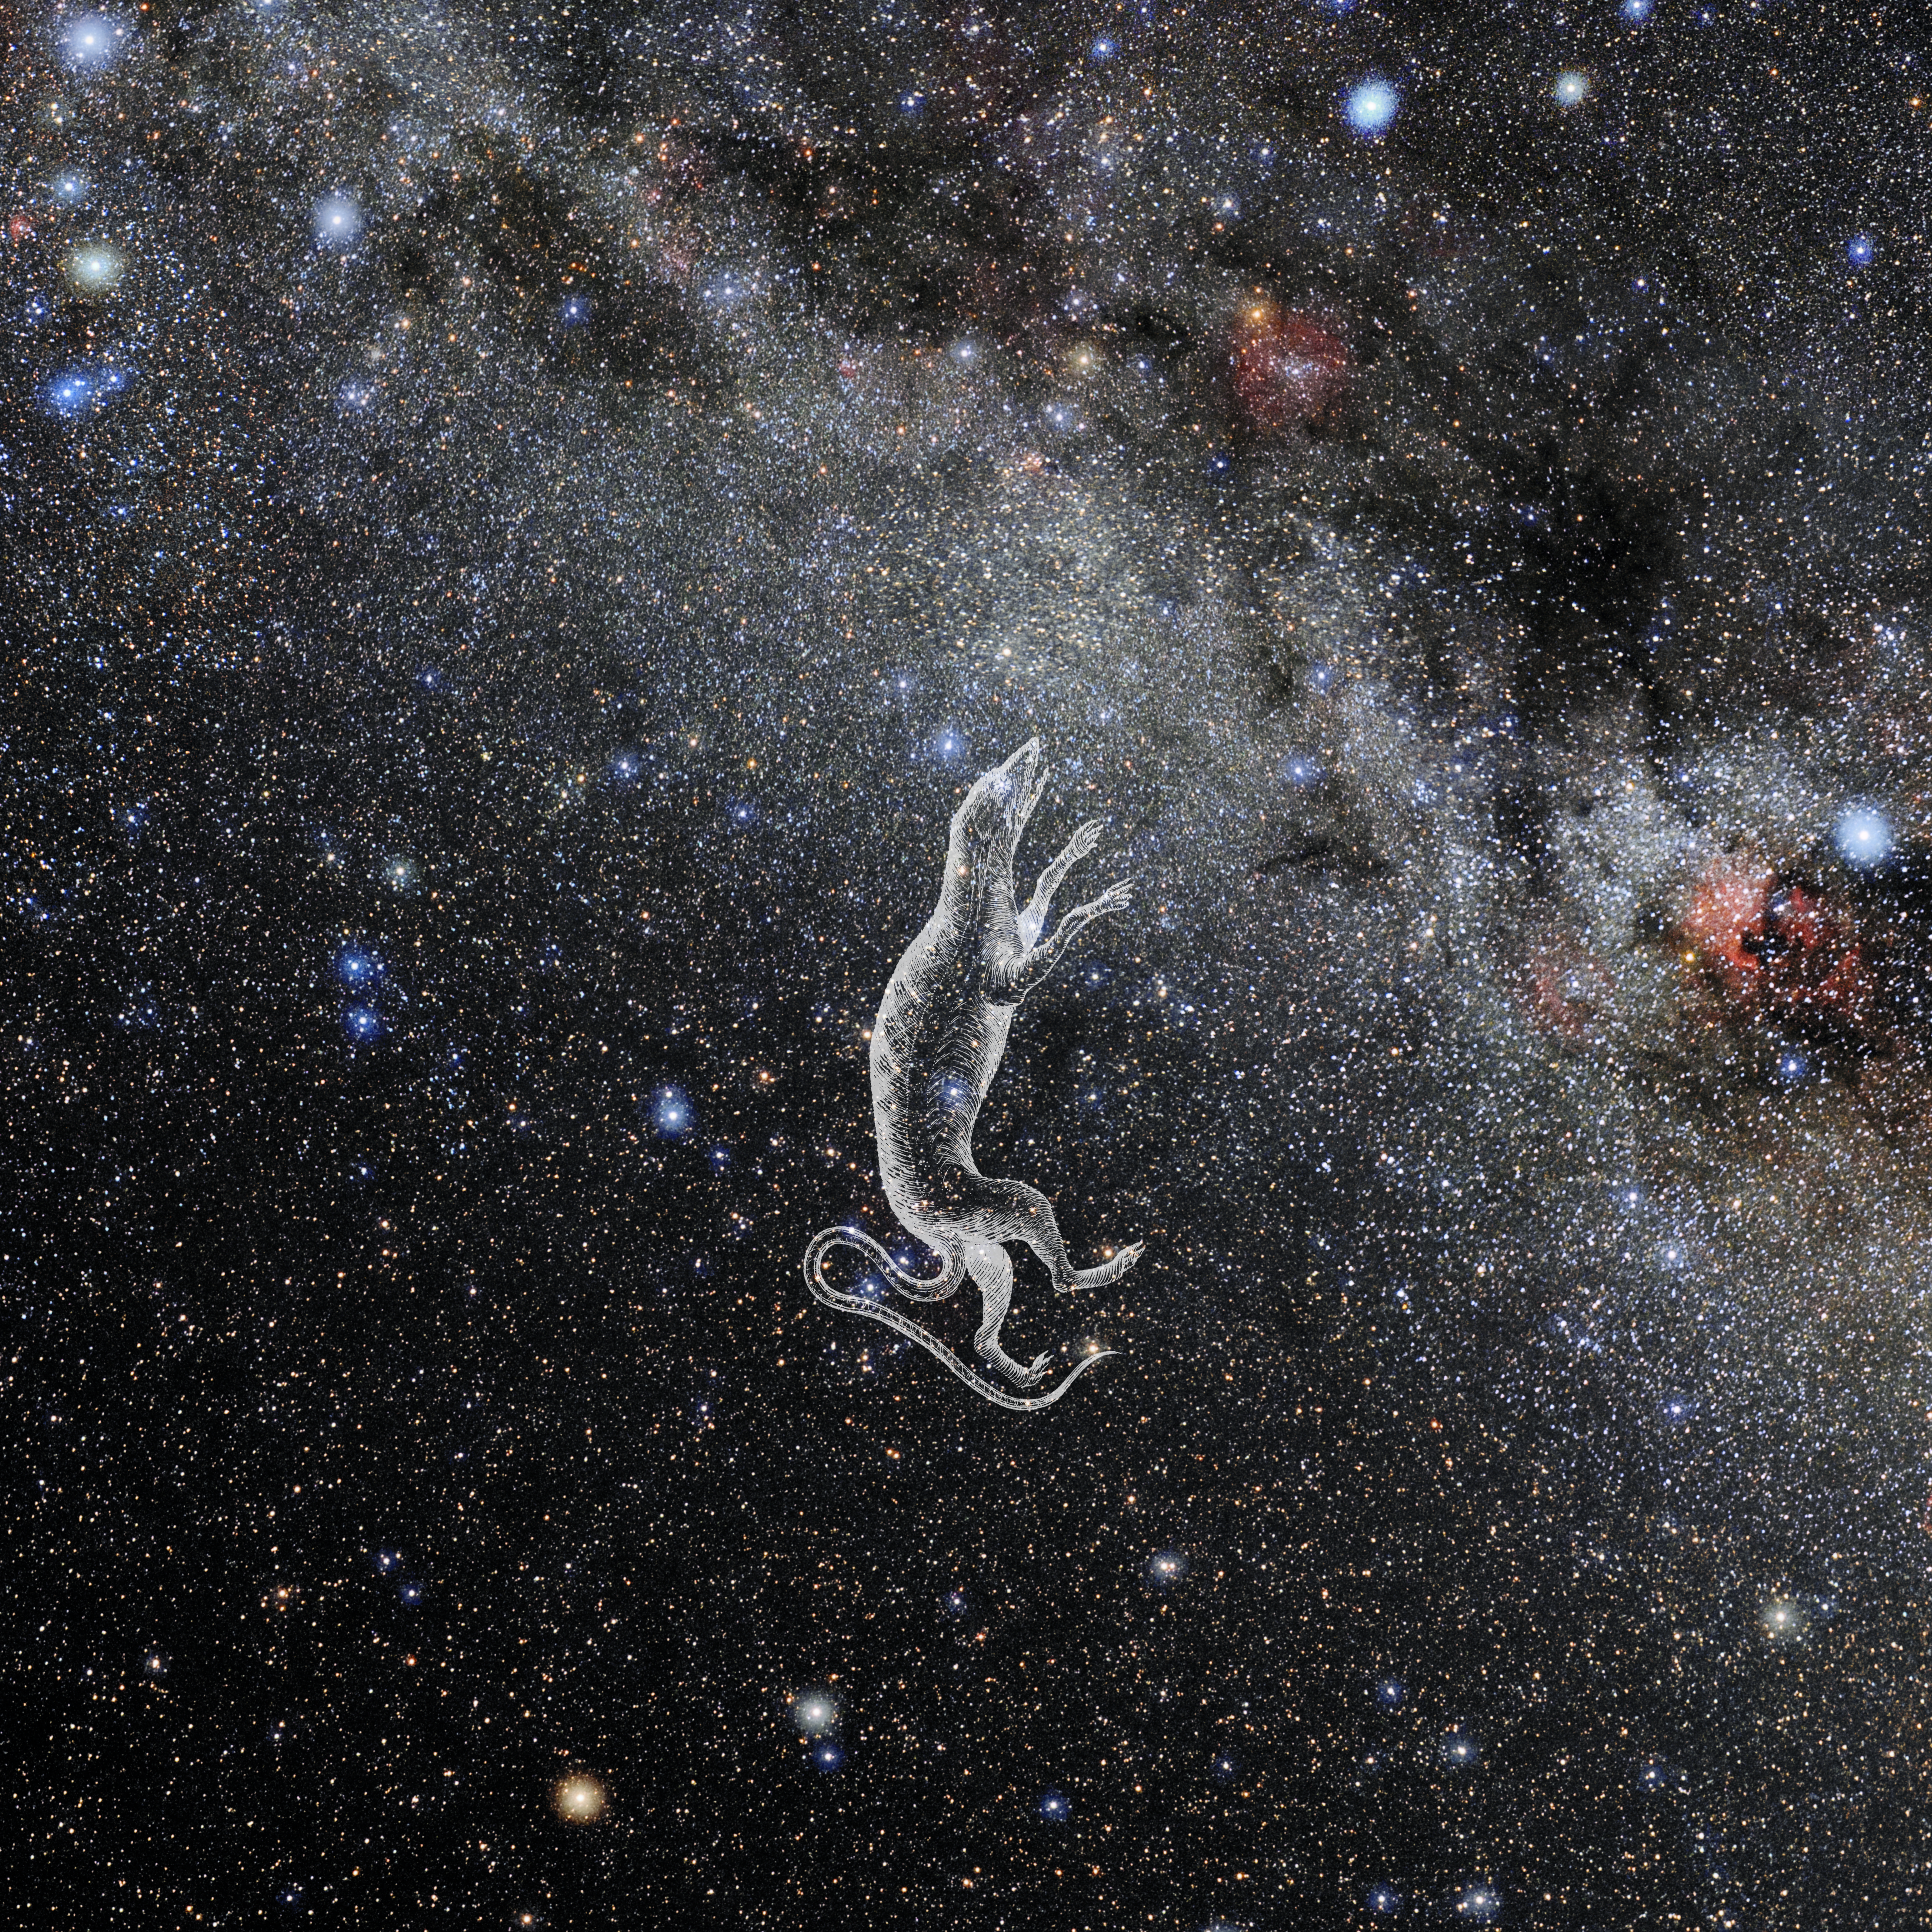

Lacerta with Hevelius Drawing

Photo of the constellation Lacerta from NOIRLab's 88 Constellations project showing Johannes Hevelius drawing of the constellation in Uranographia, his celestial catalogue in 1690.
Here is the version with the constellation 'stick figure' and here the unannotated version.

Credit: E. Slawik/NOIRLab/NSF/AURA/M. Zamani/J. Hevelius/NASA Universe of Learning/USNO/STScI